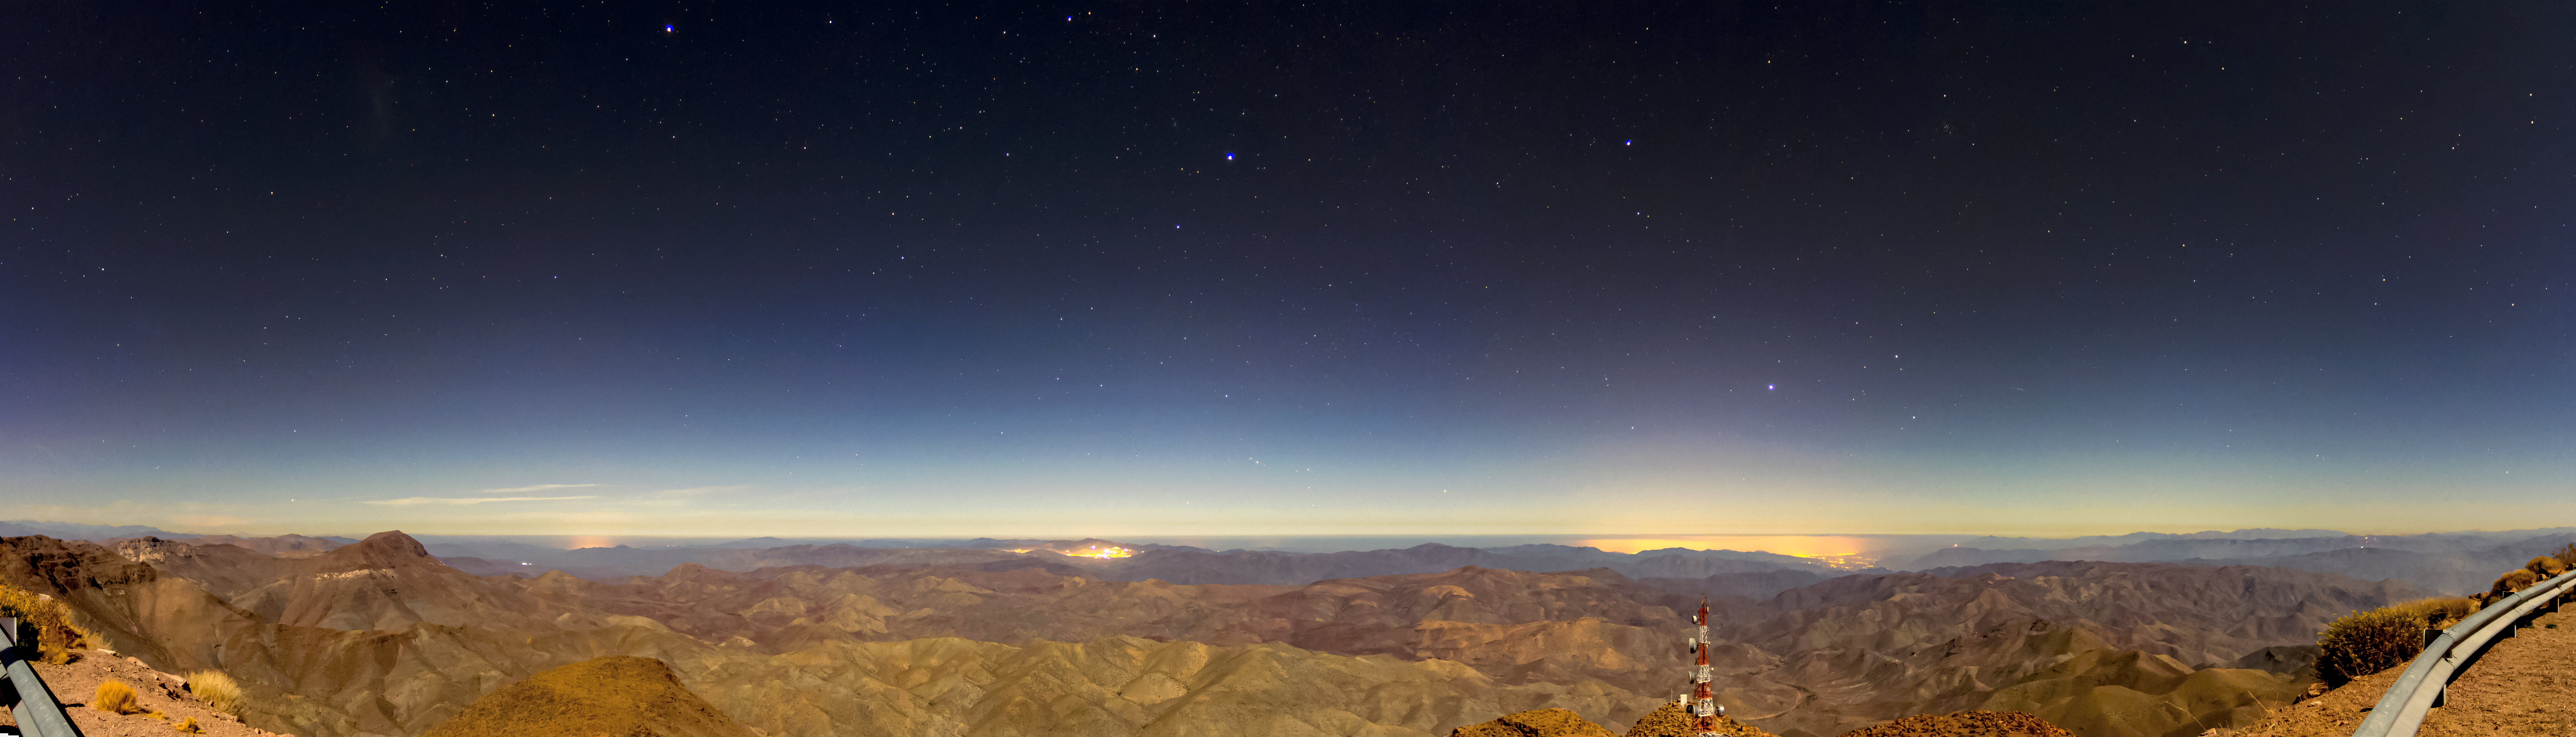

CTIO panorama in moonlight

CTIO panorama in moonlight.

Credit: CTIO/NOIRLab/AURA/D. Munizaga